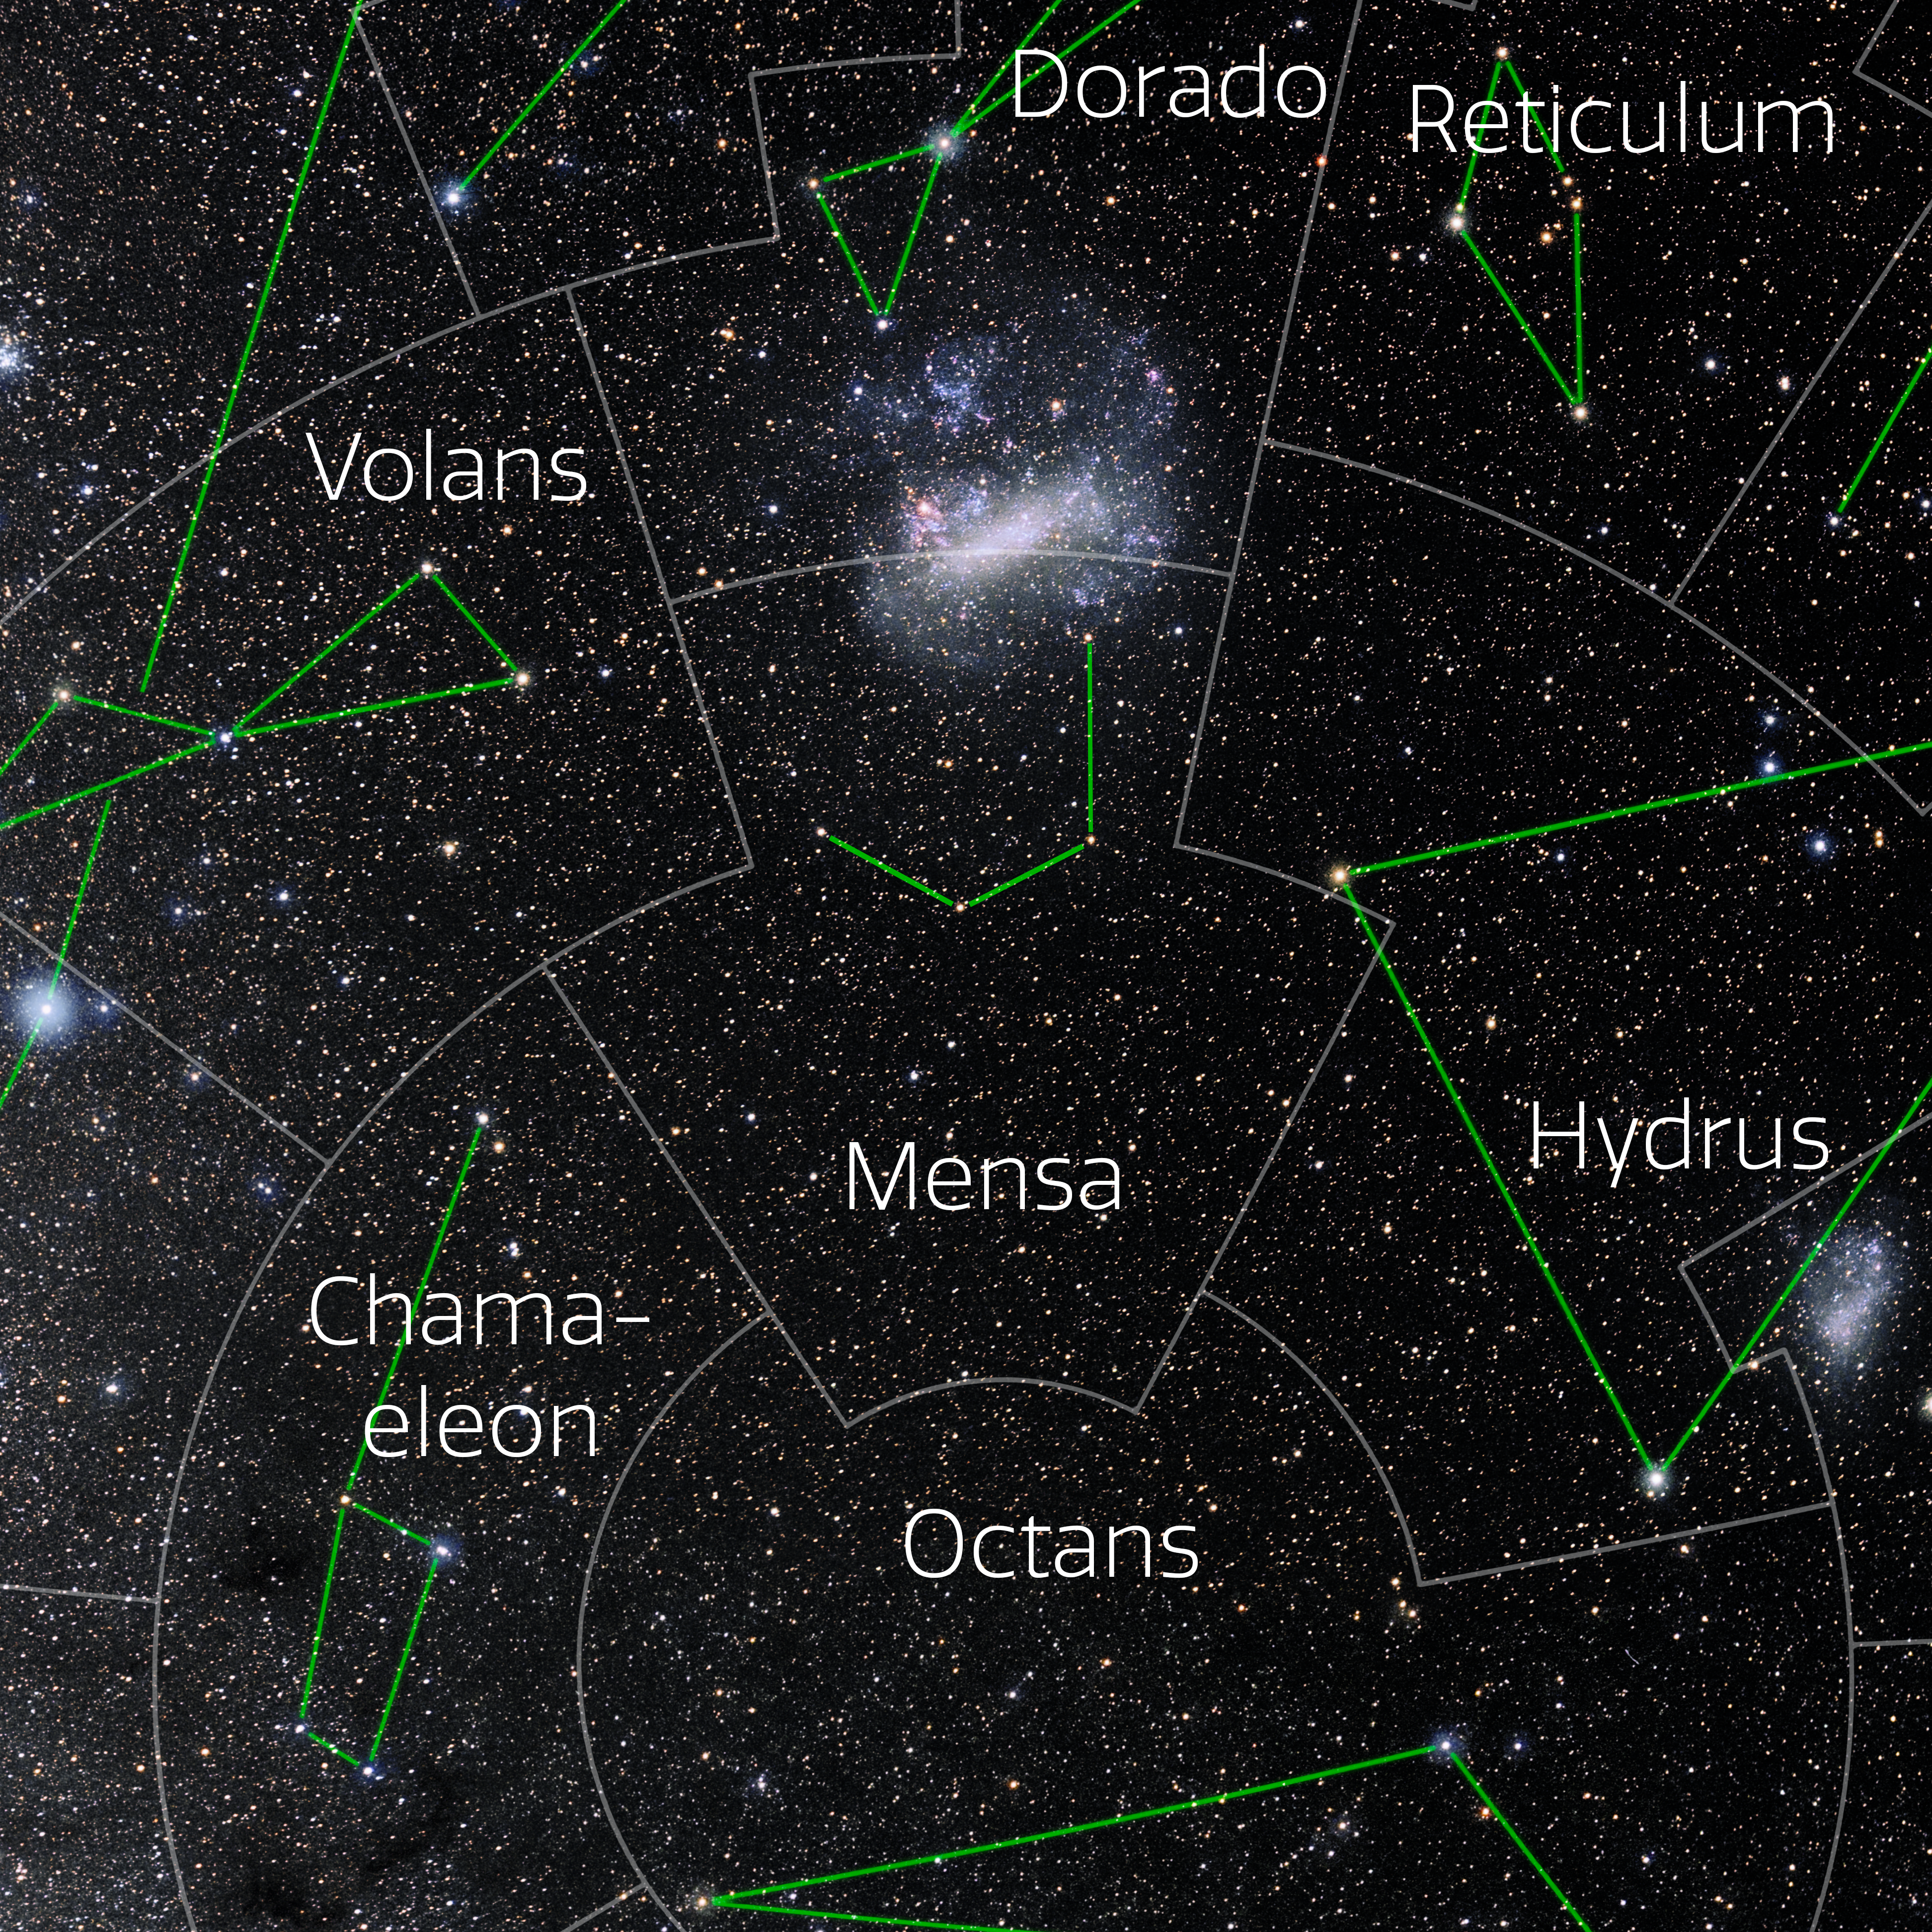

Mensa (Annotated)

Photo of the constellation Mensa with annotations from IAU and Sky & Telescope. Here is the non-annotated version.

Credit: E. Slawik/NOIRLab/NSF/AURA/M. Zamani